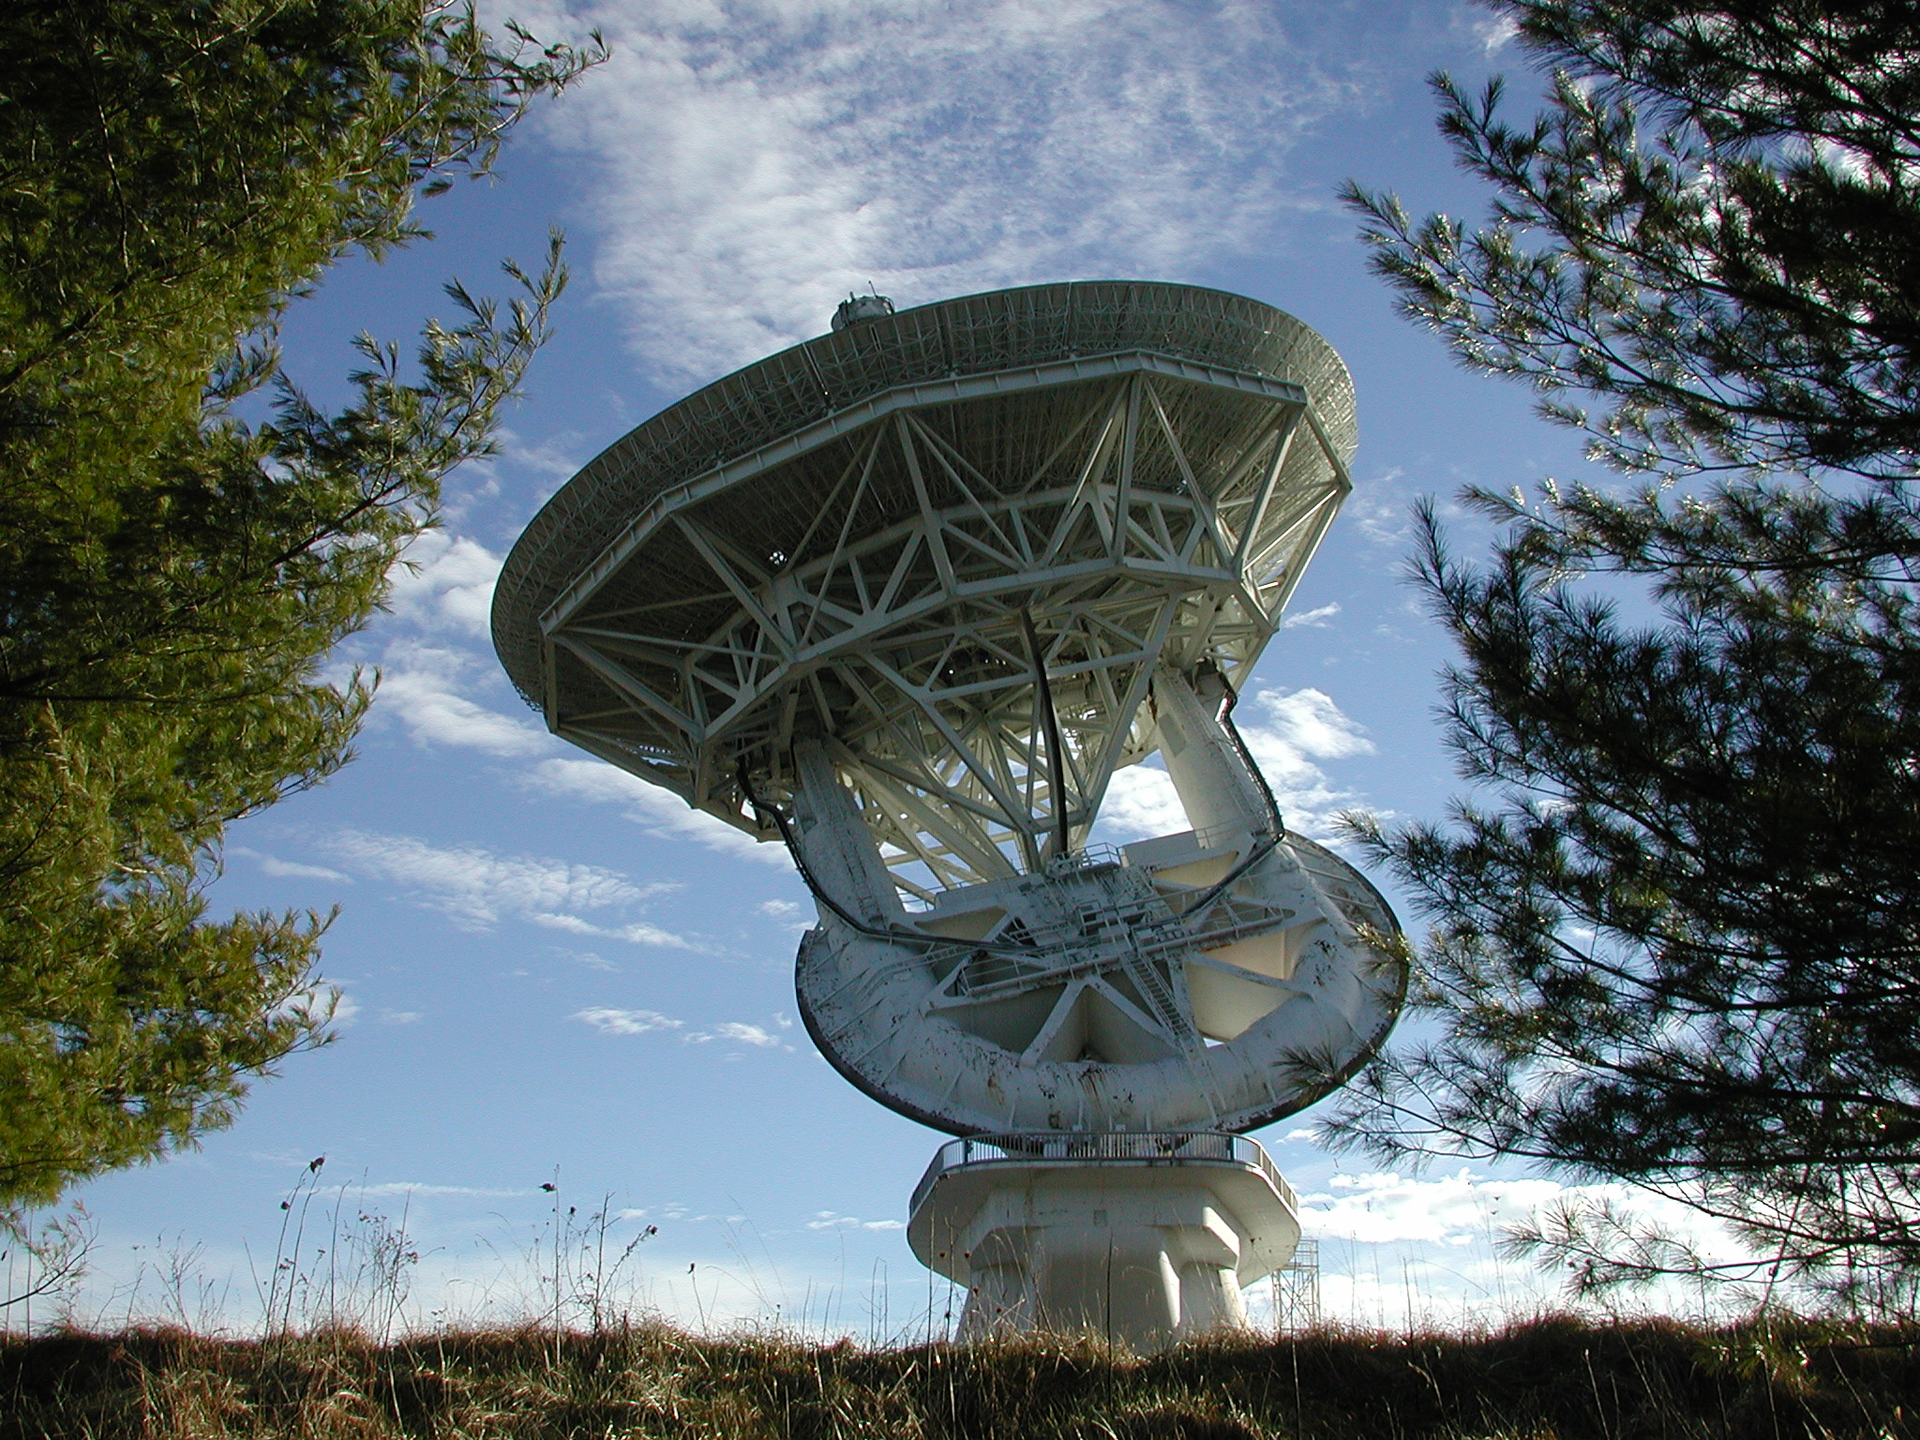

Still Working After All These Years

The 140-foot telescope in Green Bank, West Virginia was completed in 1965 and has been a very busy instrument ever since. It discovered several organic molecules in space, tracked satellites whizzing overhead, and studied pulsars among many other projects. Currently, renamed the 43-meter, it is a ground station for the world's only orbiting radio telescope, Spektr-R.

Credit: NRAO/AUI/NSF